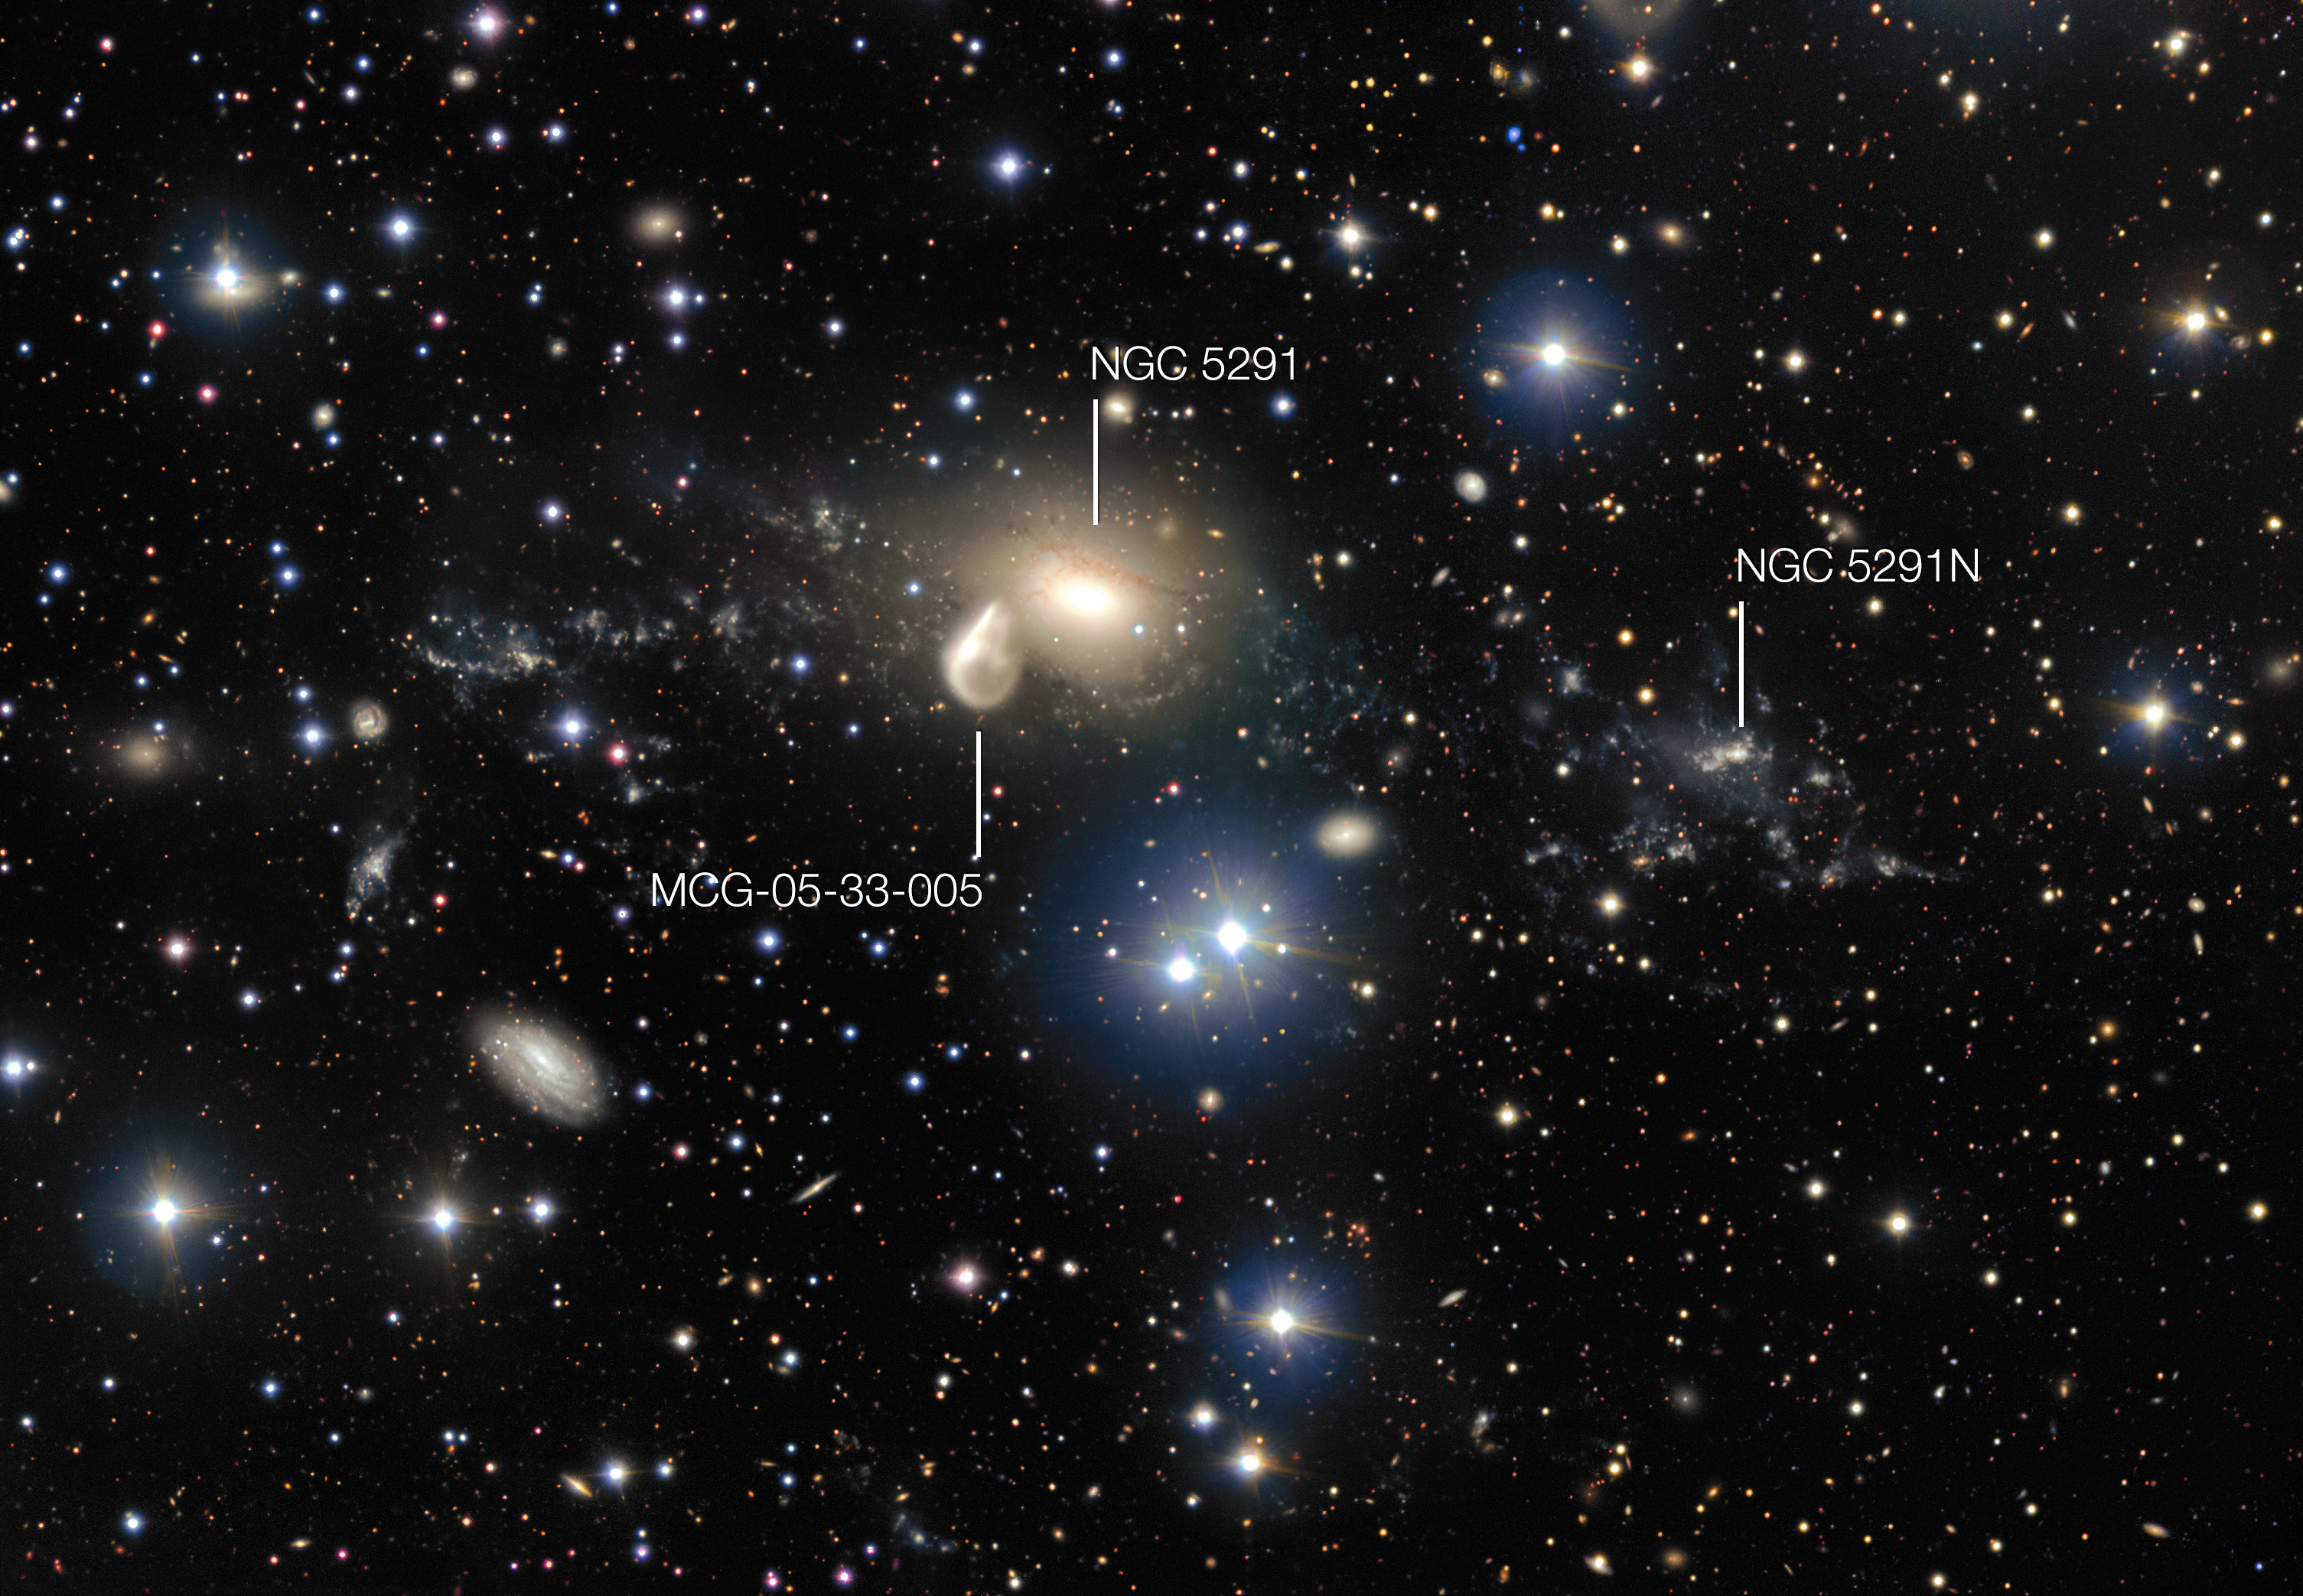

The surroundings of the interacting galaxy NGC 5291 (annotated)

The spectacular aftermath of a 360 million year old cosmic collision is revealed in great detail in this image from ESO’s Very Large Telescope at the Paranal Observatory. Among the debris surrounding the elliptical galaxy NGC 5291 at the centre is a rare and mysterious young dwarf galaxy known as NGC 5291N. It is providing astronomers with an excellent opportunity to learn more about similar galaxies that are expected to be common in the early Universe, but are normally too faint and distant to be observed by current telescopes.

Credit: ESO